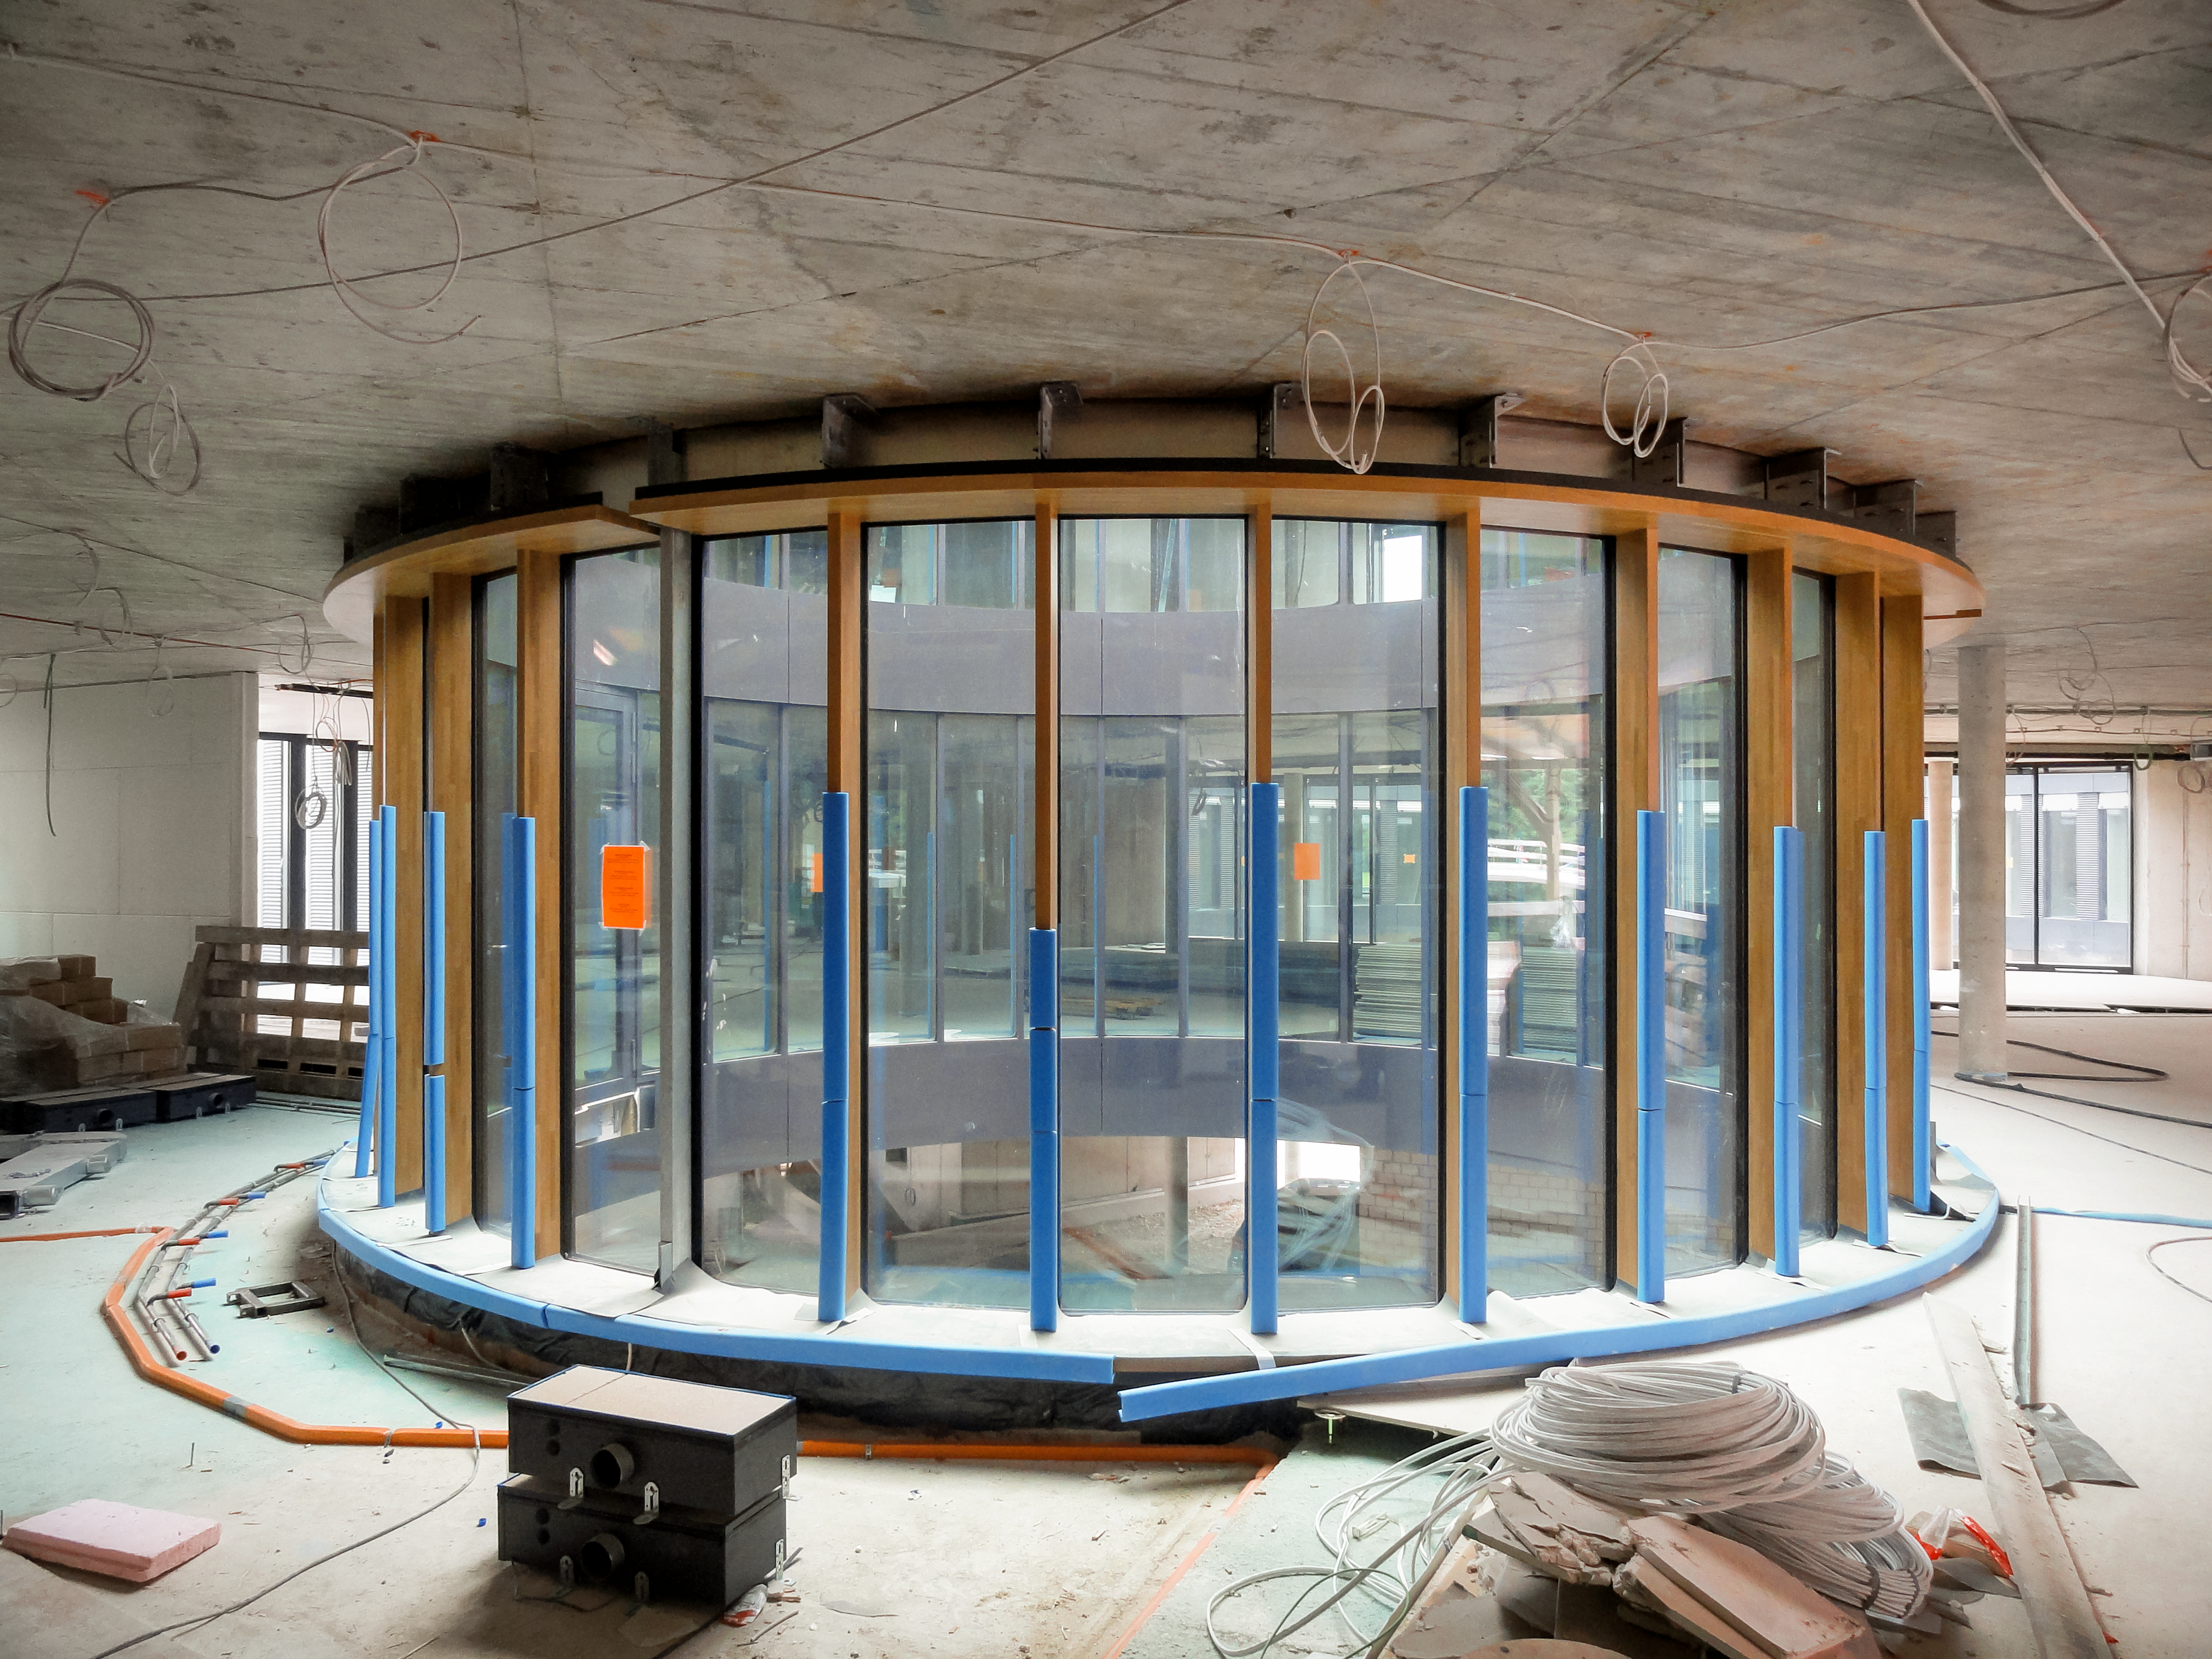

Constructing the interior

Building the interior of the ESO Headquarters Extension Building.

Credit: Architekten Bernhardt + Partner (www.bp-da.de)